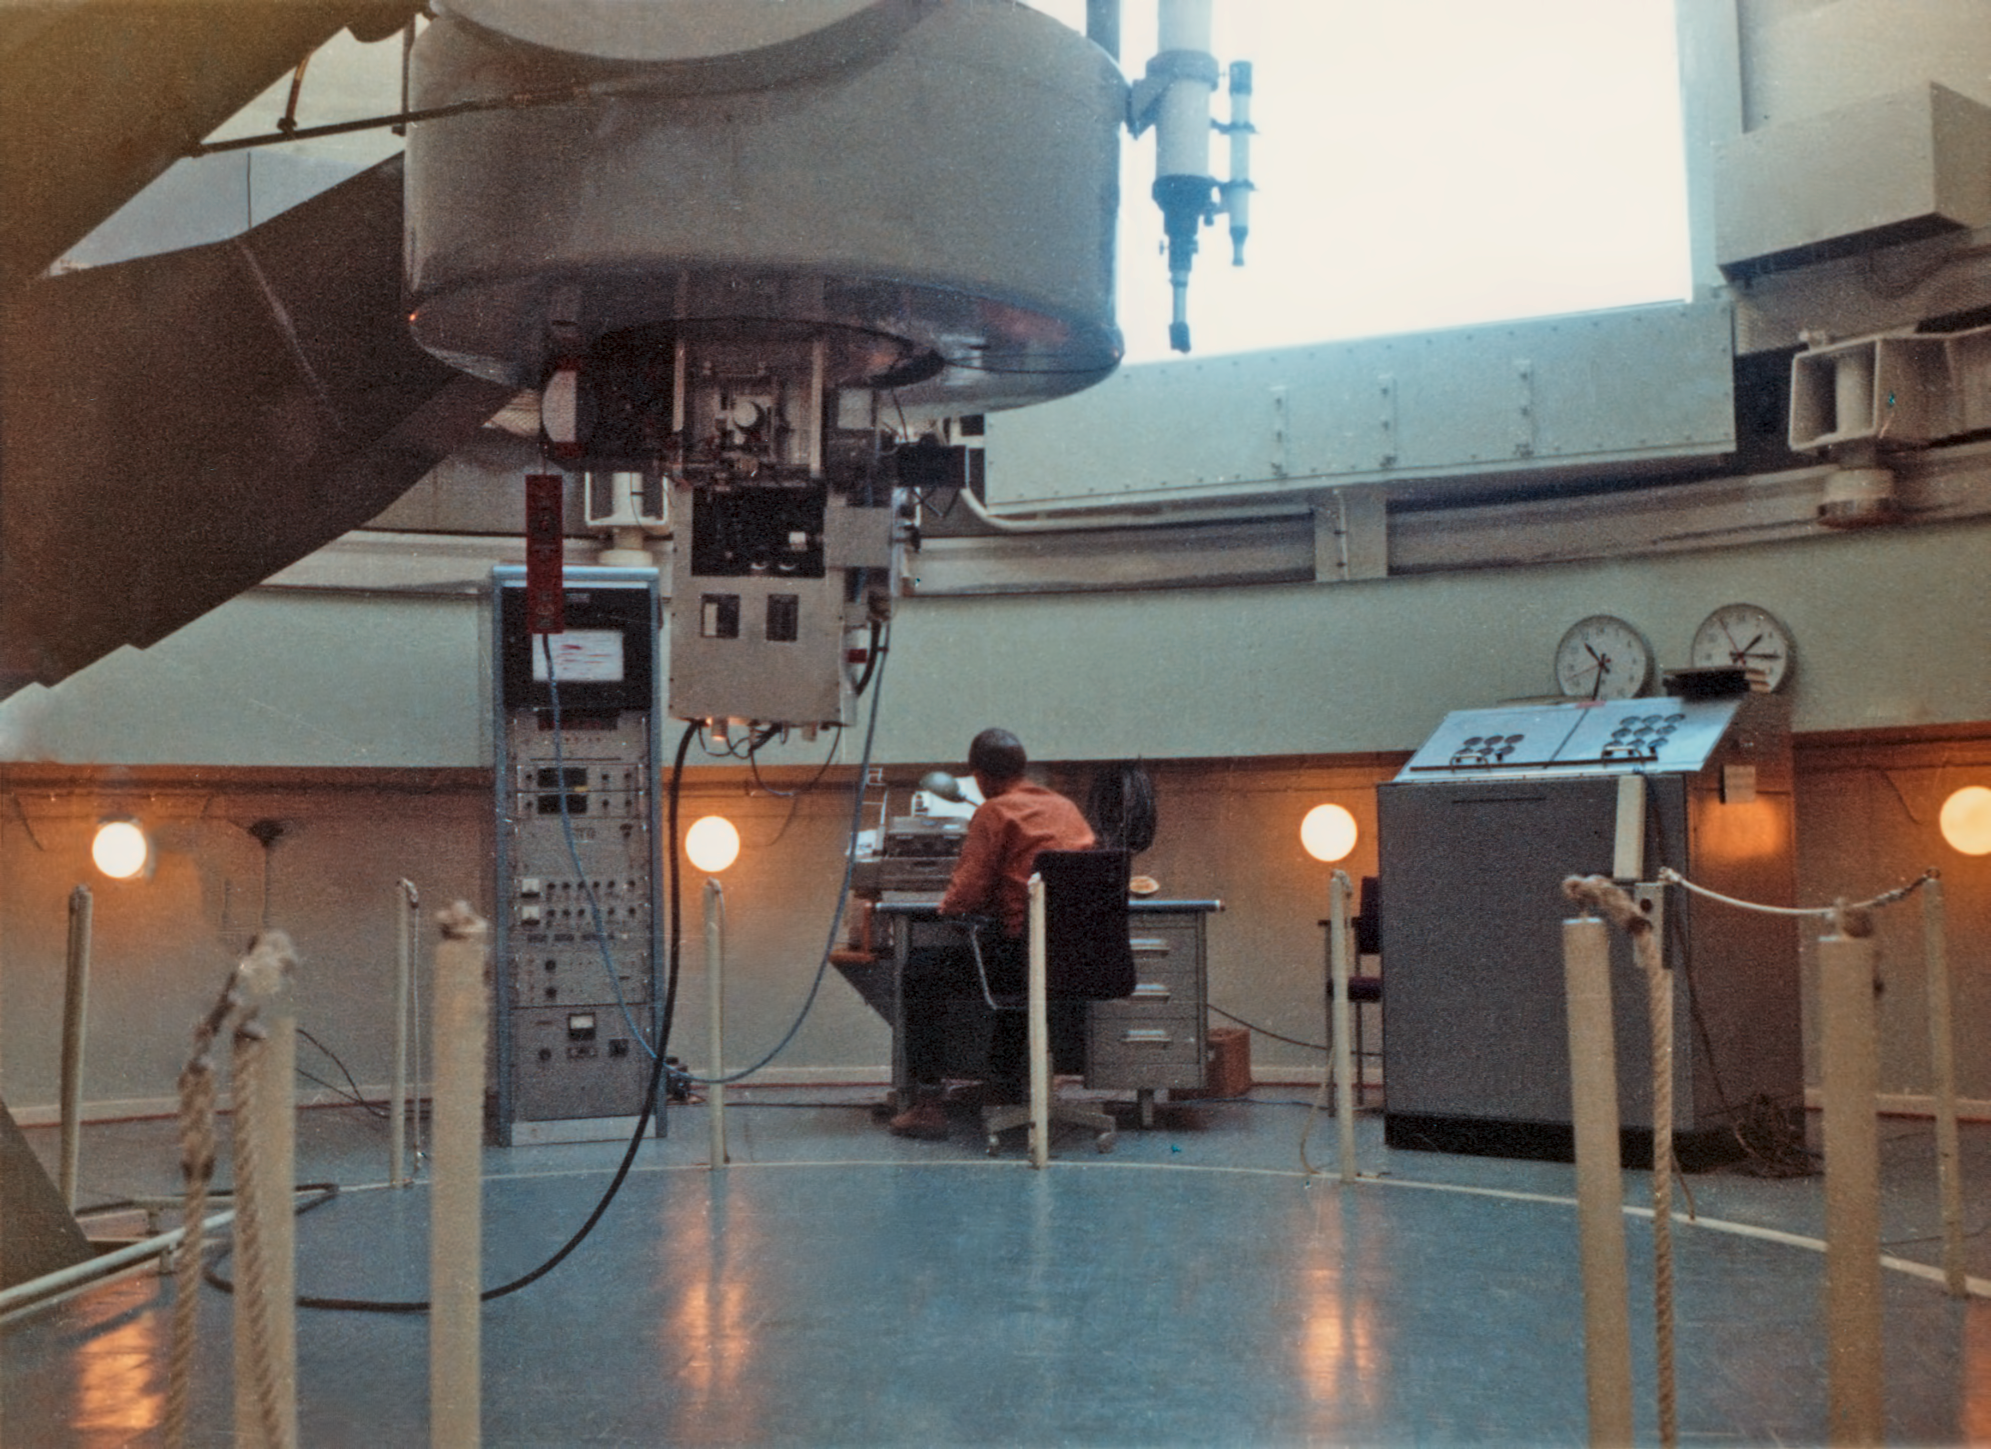

The ESO 1-metre telescope

The ESO 1-metre telescope before observing begins.

Credit: ESO